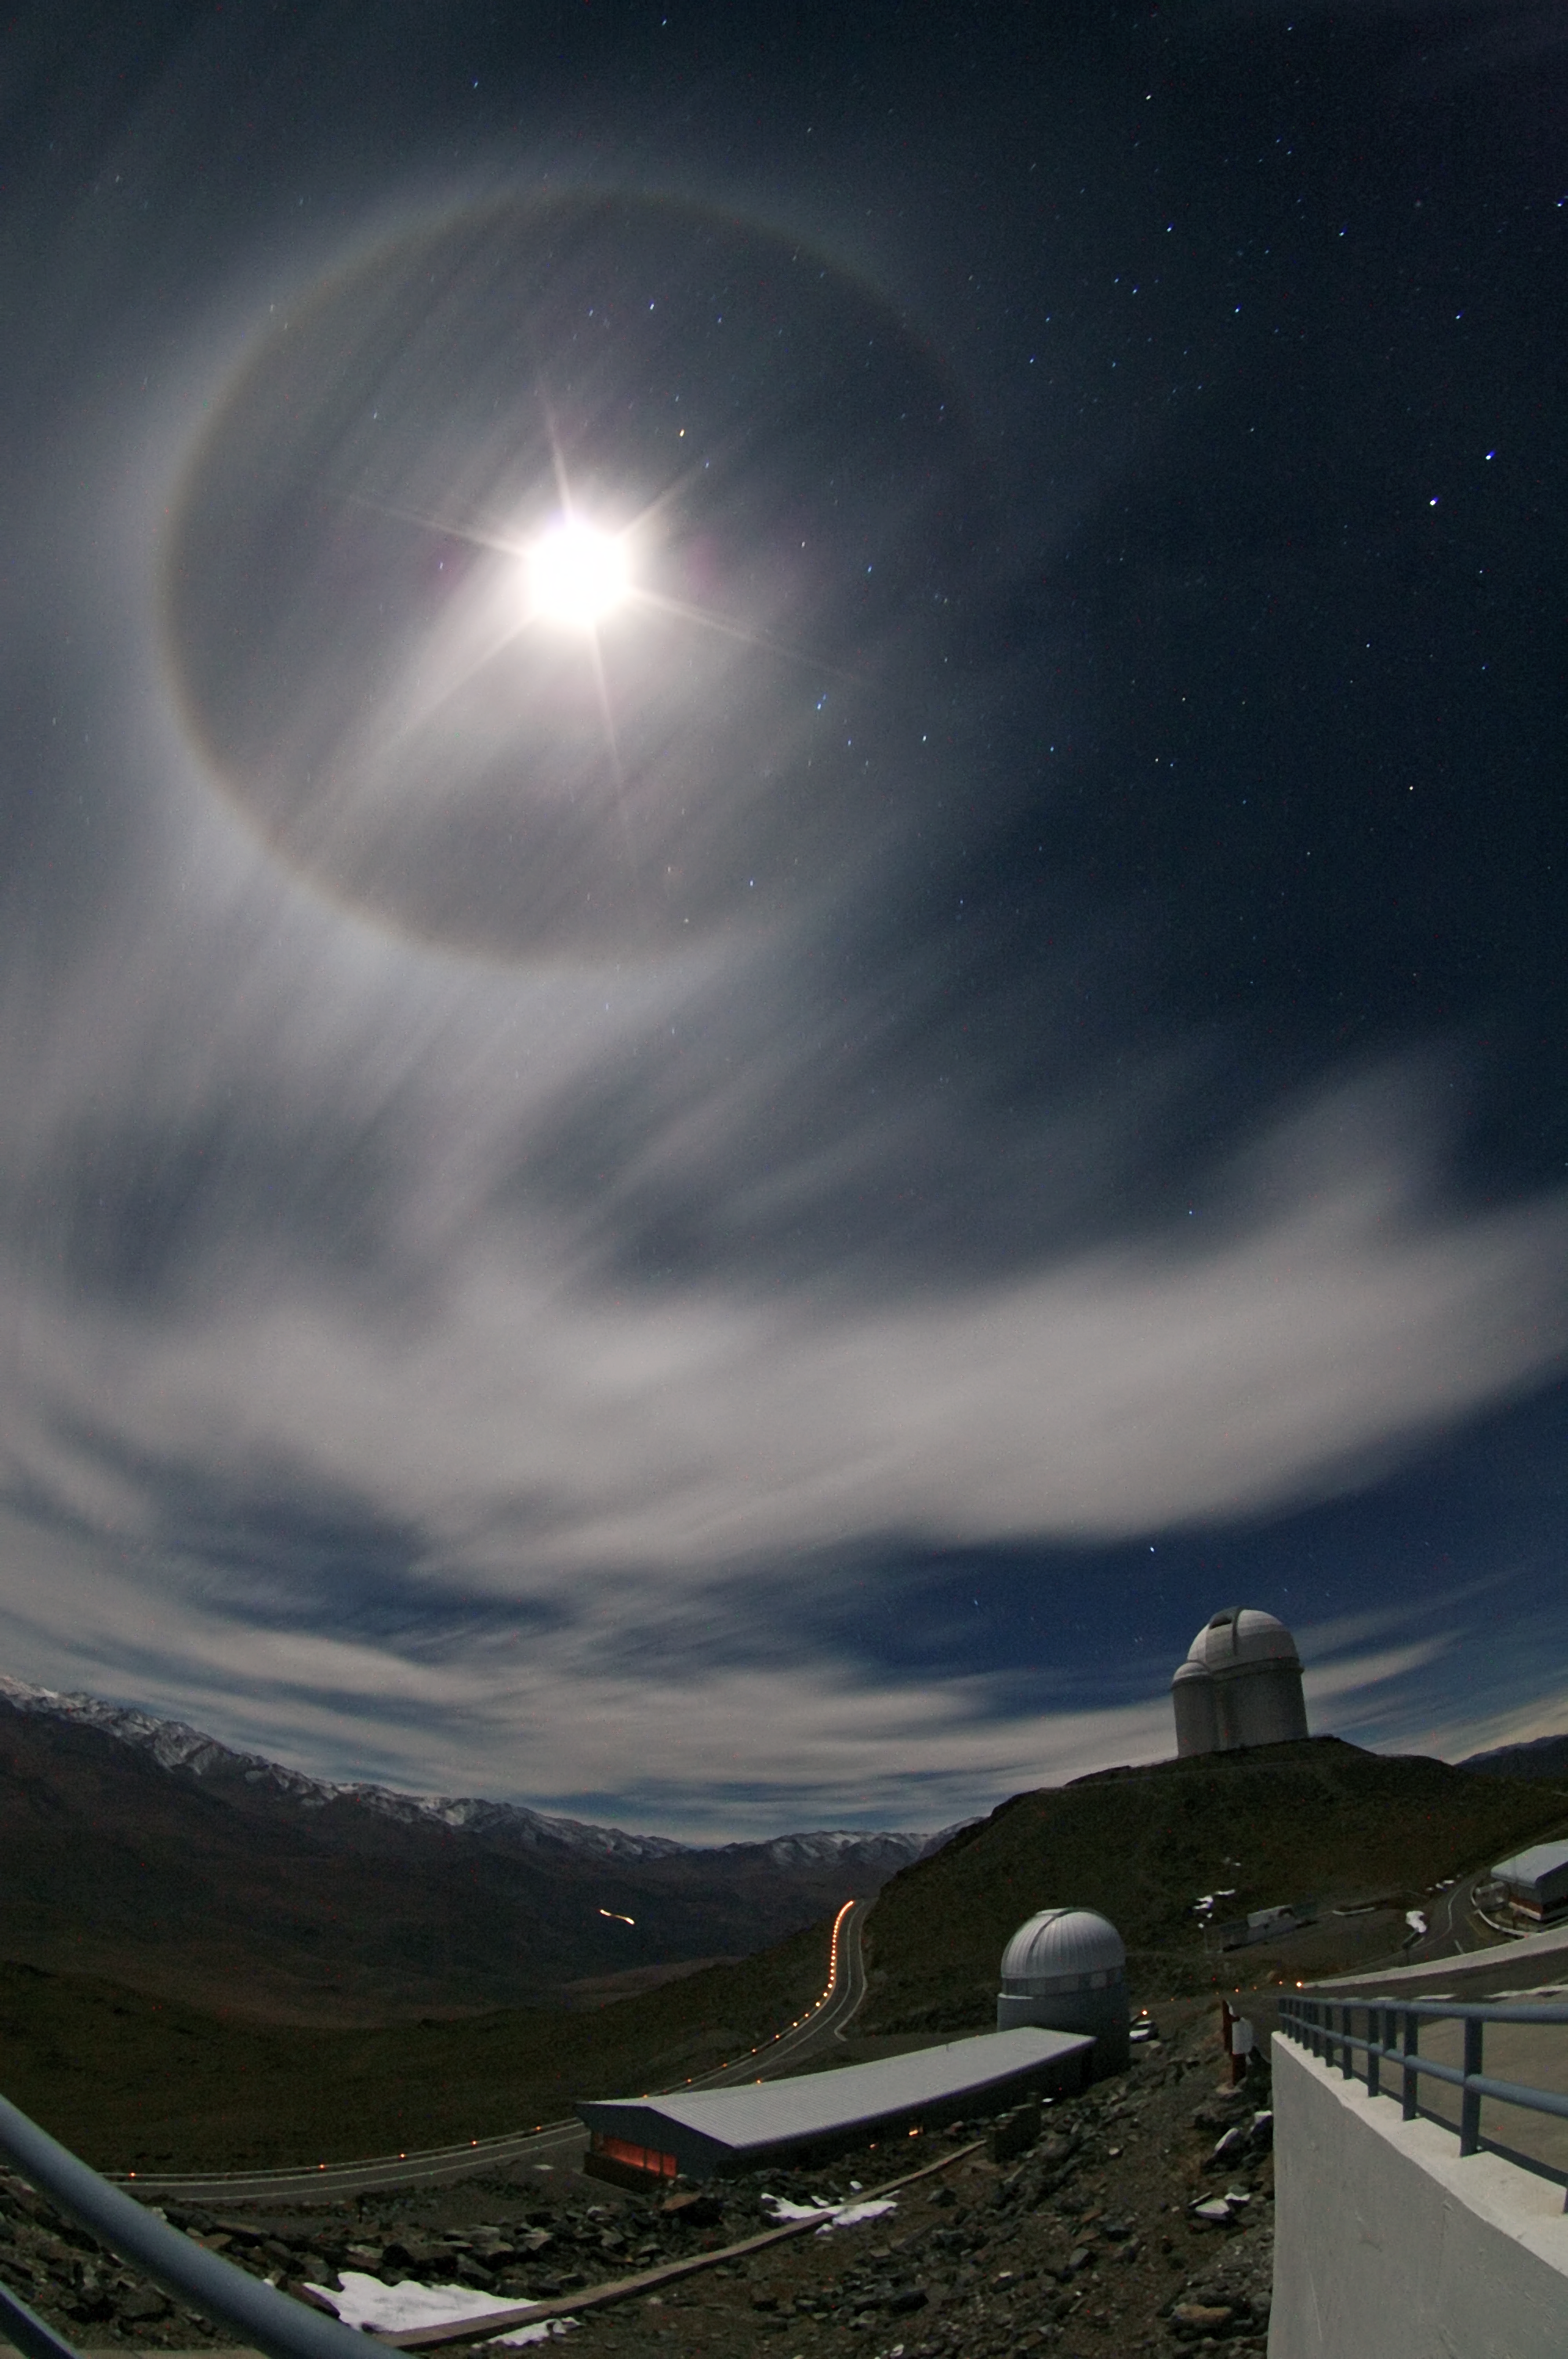

22º Moon halo over La Silla

A 22° Moon halo is an optical phenomenon, forming a circle 22° around the moon. This image was taken at La Silla observatory by ESO Photo Ambassador Malte Tewes during a rare occurrence of clouds.

Credit: ESO/M. Tewes